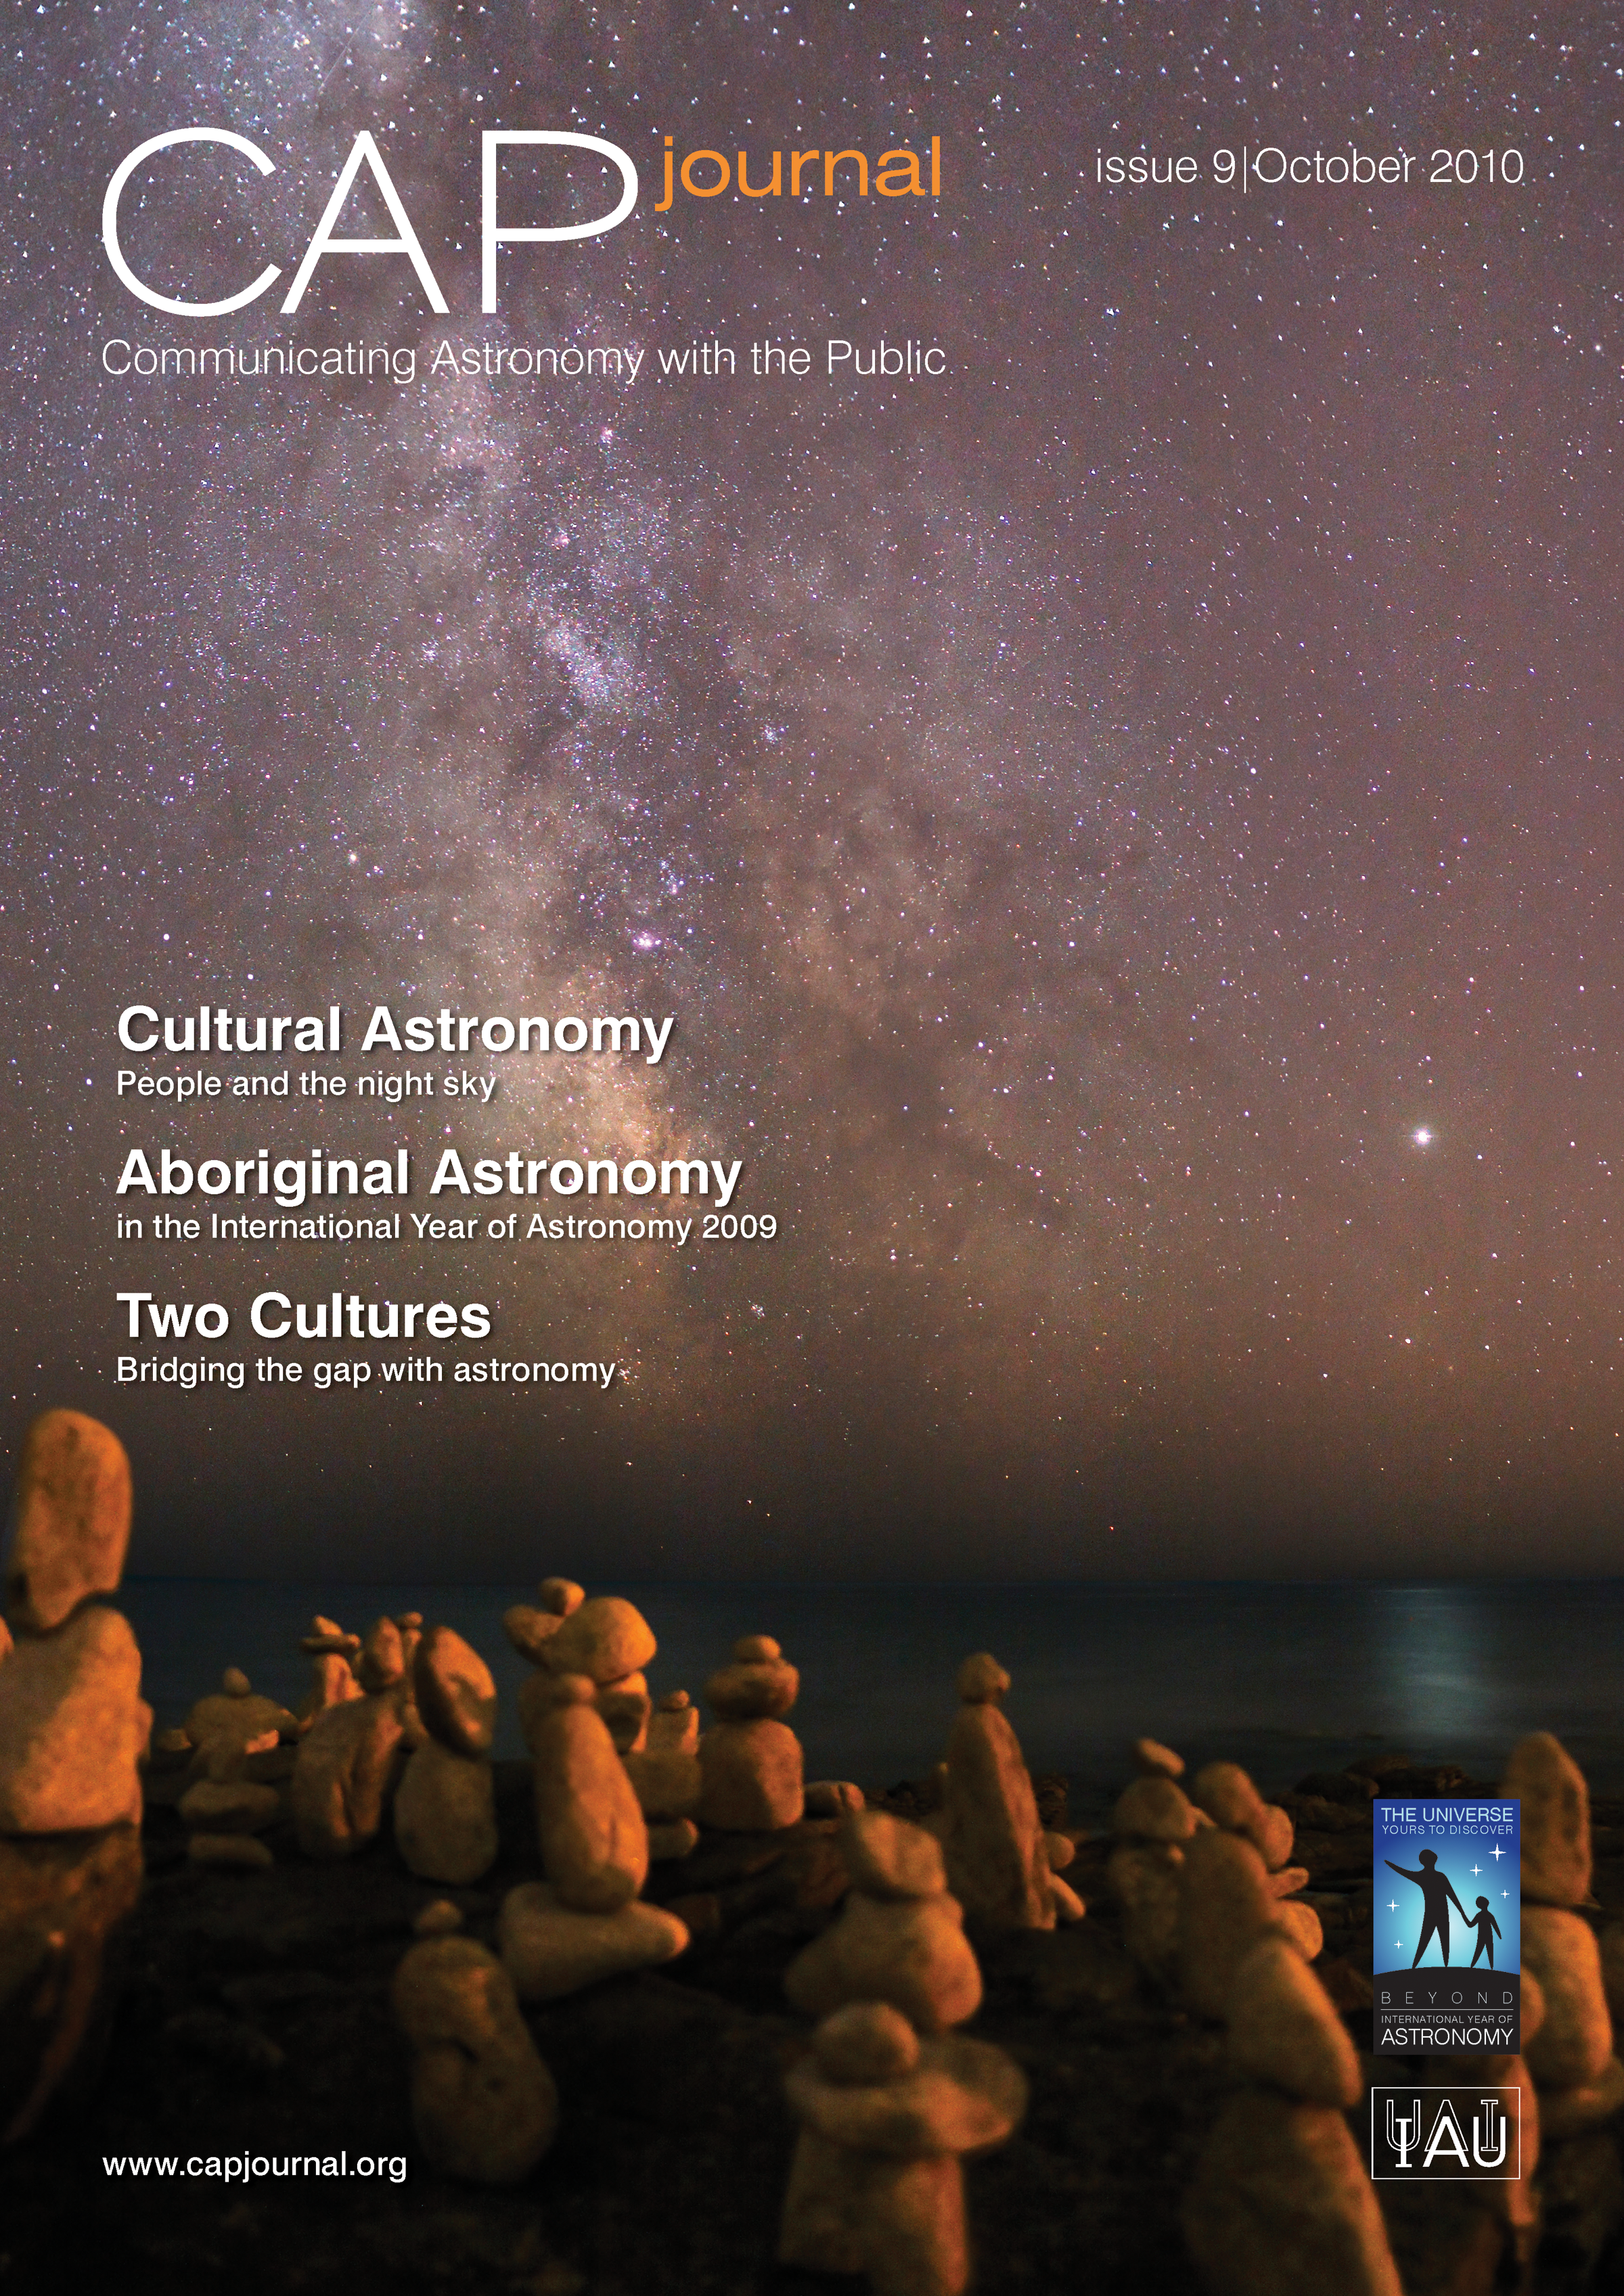

Cover of CAPjournal issue 9

The CAPjournal is a free peer-reviewed journal for astronomy communicators, online and in print. To subscribe to the print or online version please go here: http://www.capjournal.org/subscription.php.
This issue in PDF format is available on: http://www.capjournal.org/issues/09/

More information is available in the ESO announcement ann1072.

Credit: ESO